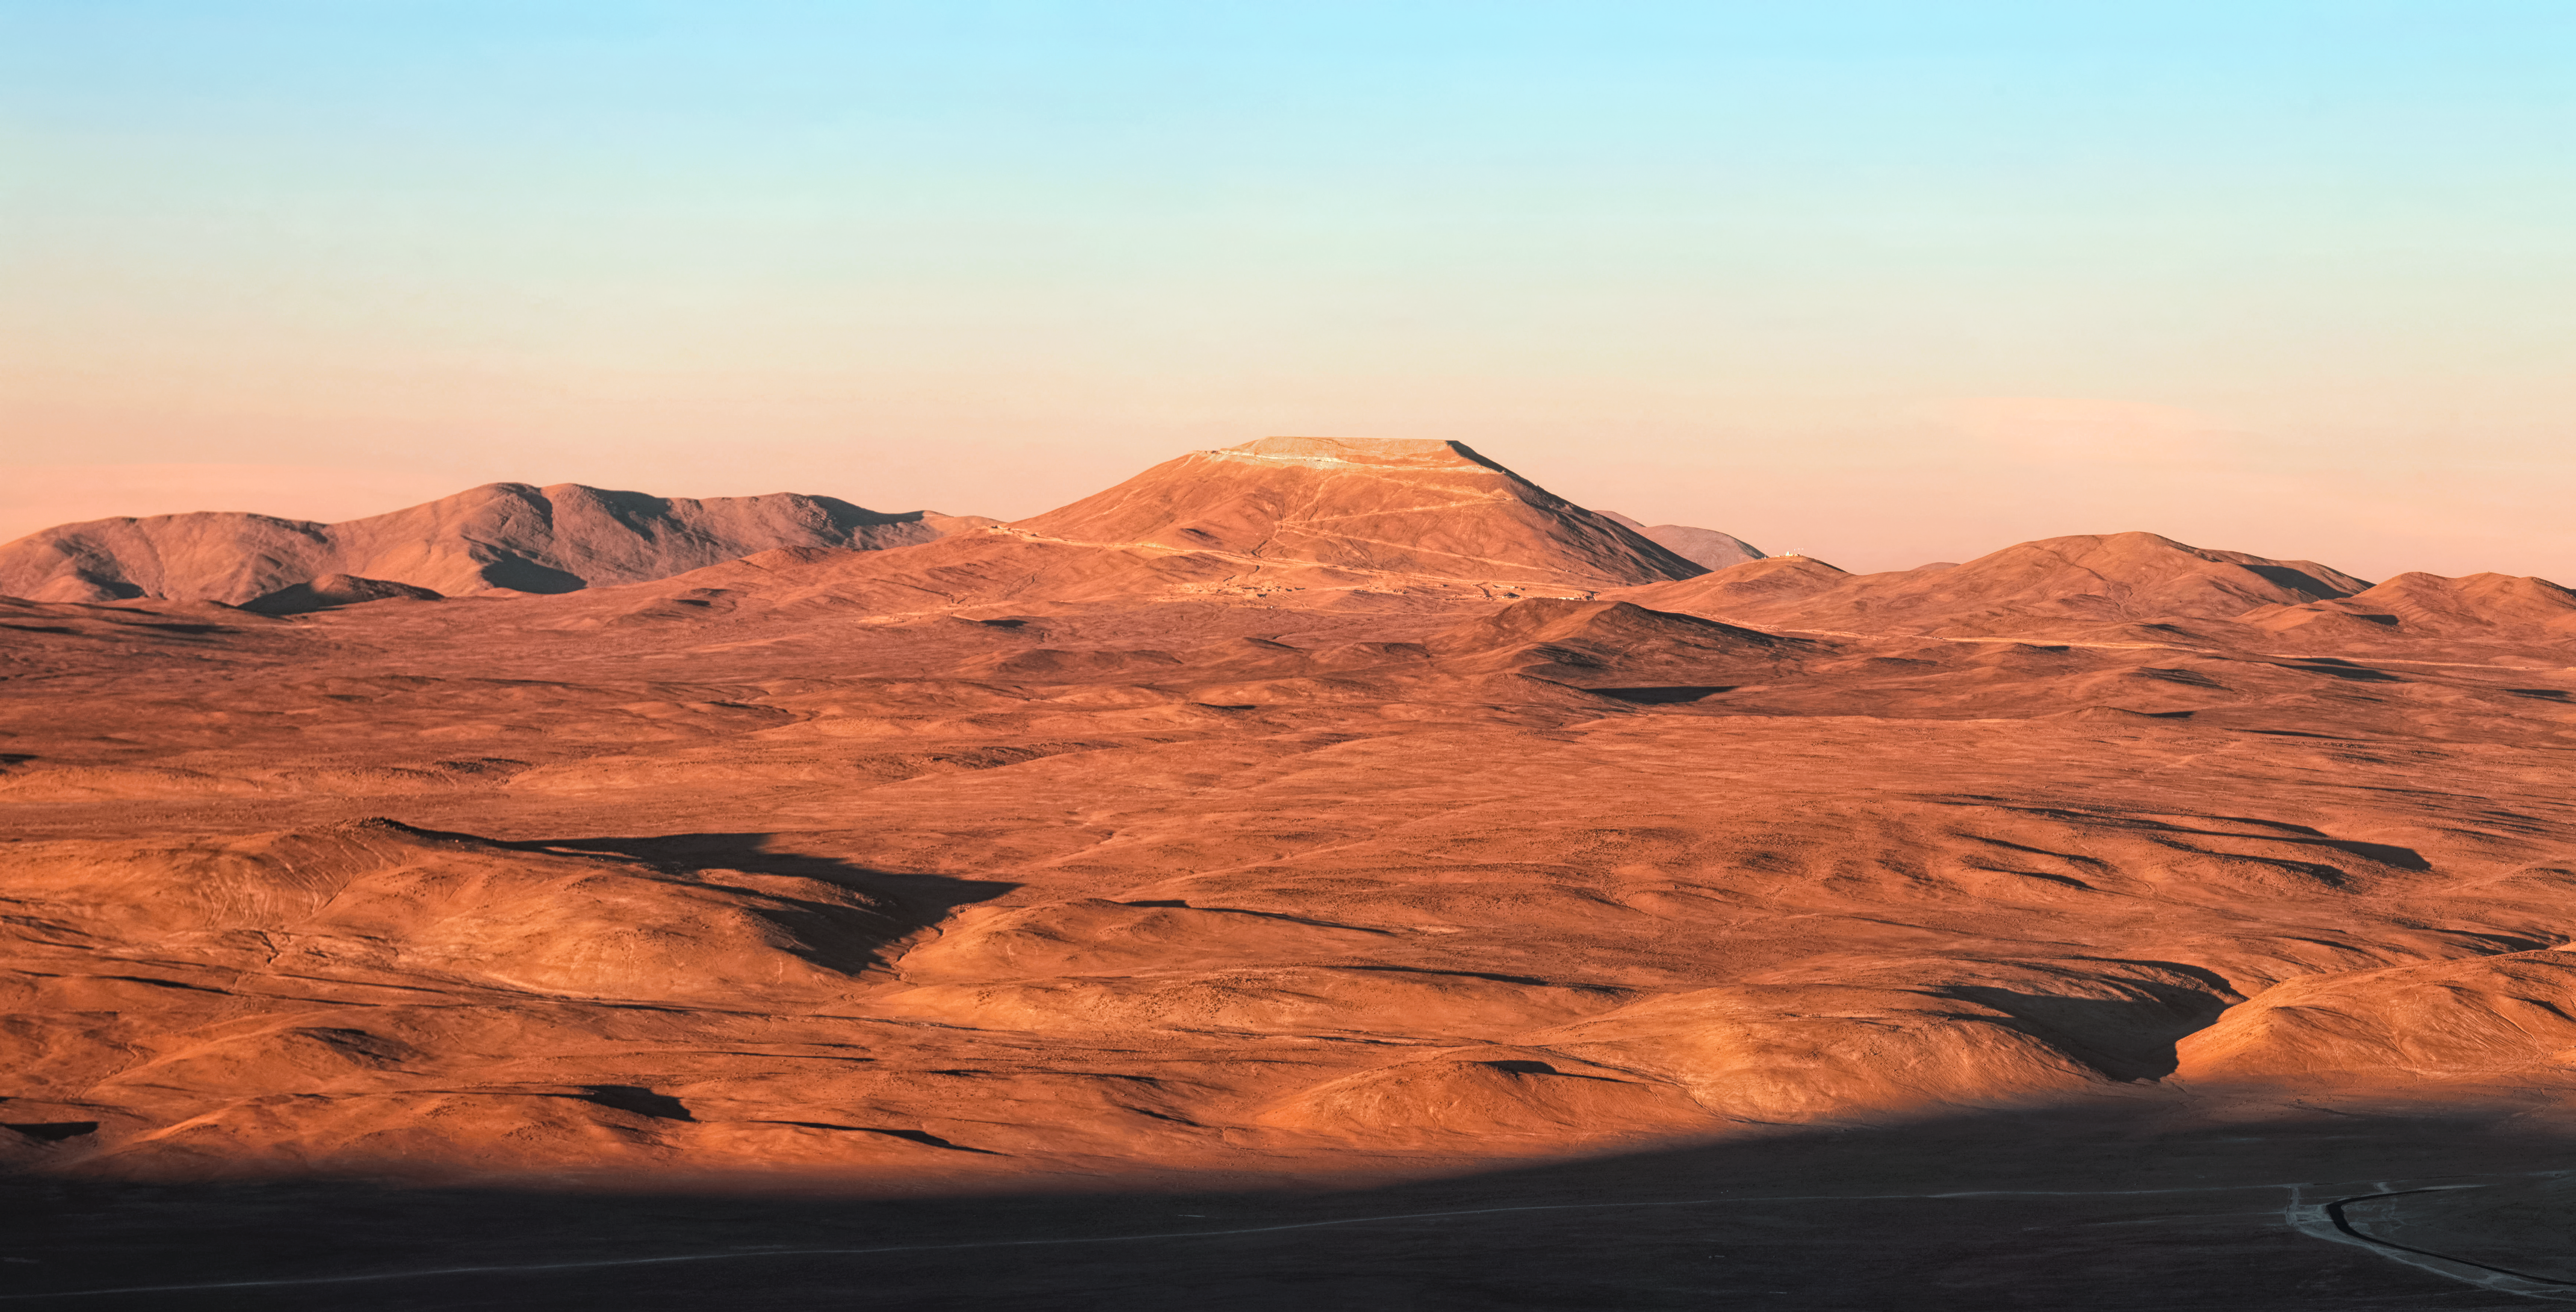

Cerro Armazones at sunset

The setting Sun, casting long shadows across the Chilean Atacama desert as seen from Paranal, illuminates the future home of ESO's European-Extremely Large Telescope (ELT) — Cerro Armazones. The now leveled peak, at 3300 metres high, will host the largest 'eye on the sky' with a 39-metre primary mirror.

Credit: Jean-Marc Lecleire/PNA/ESO